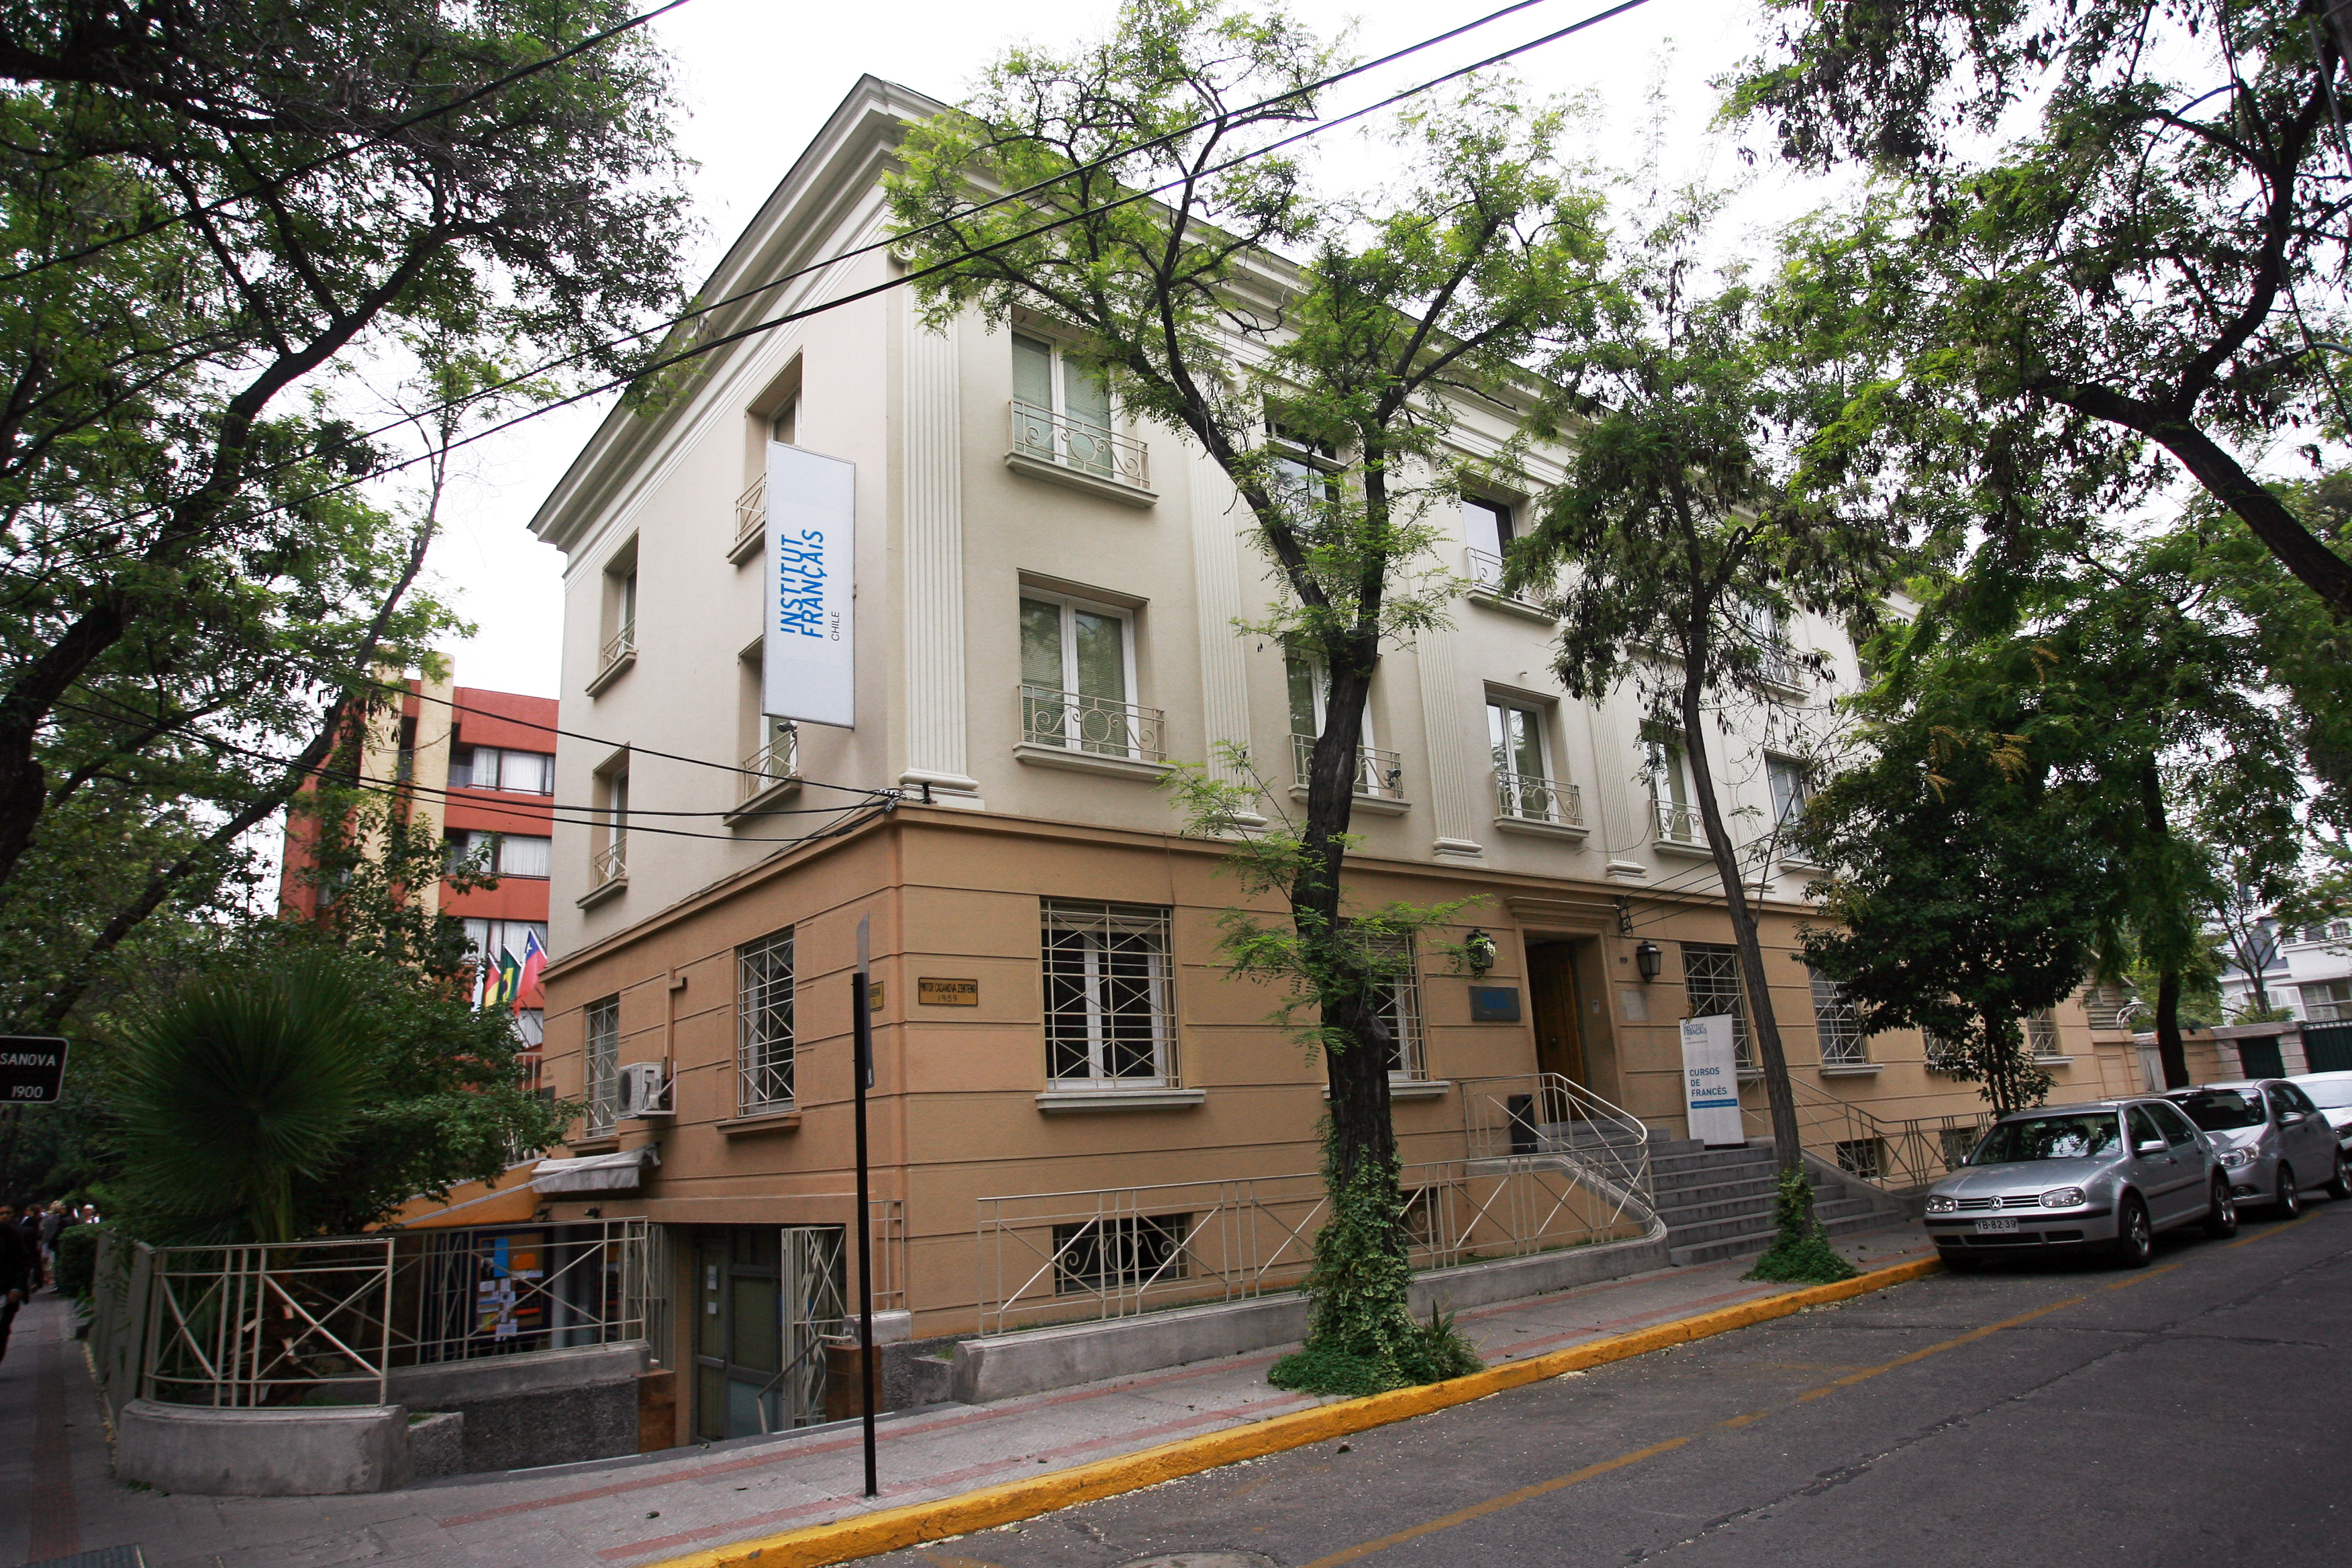

El Instituto Francés de Chile

El Instituto Francés de Chile, ubicado en Francisco Noguera 176, comuna de Providencia en Santiago.

Credit: Instituto Francés de Chile